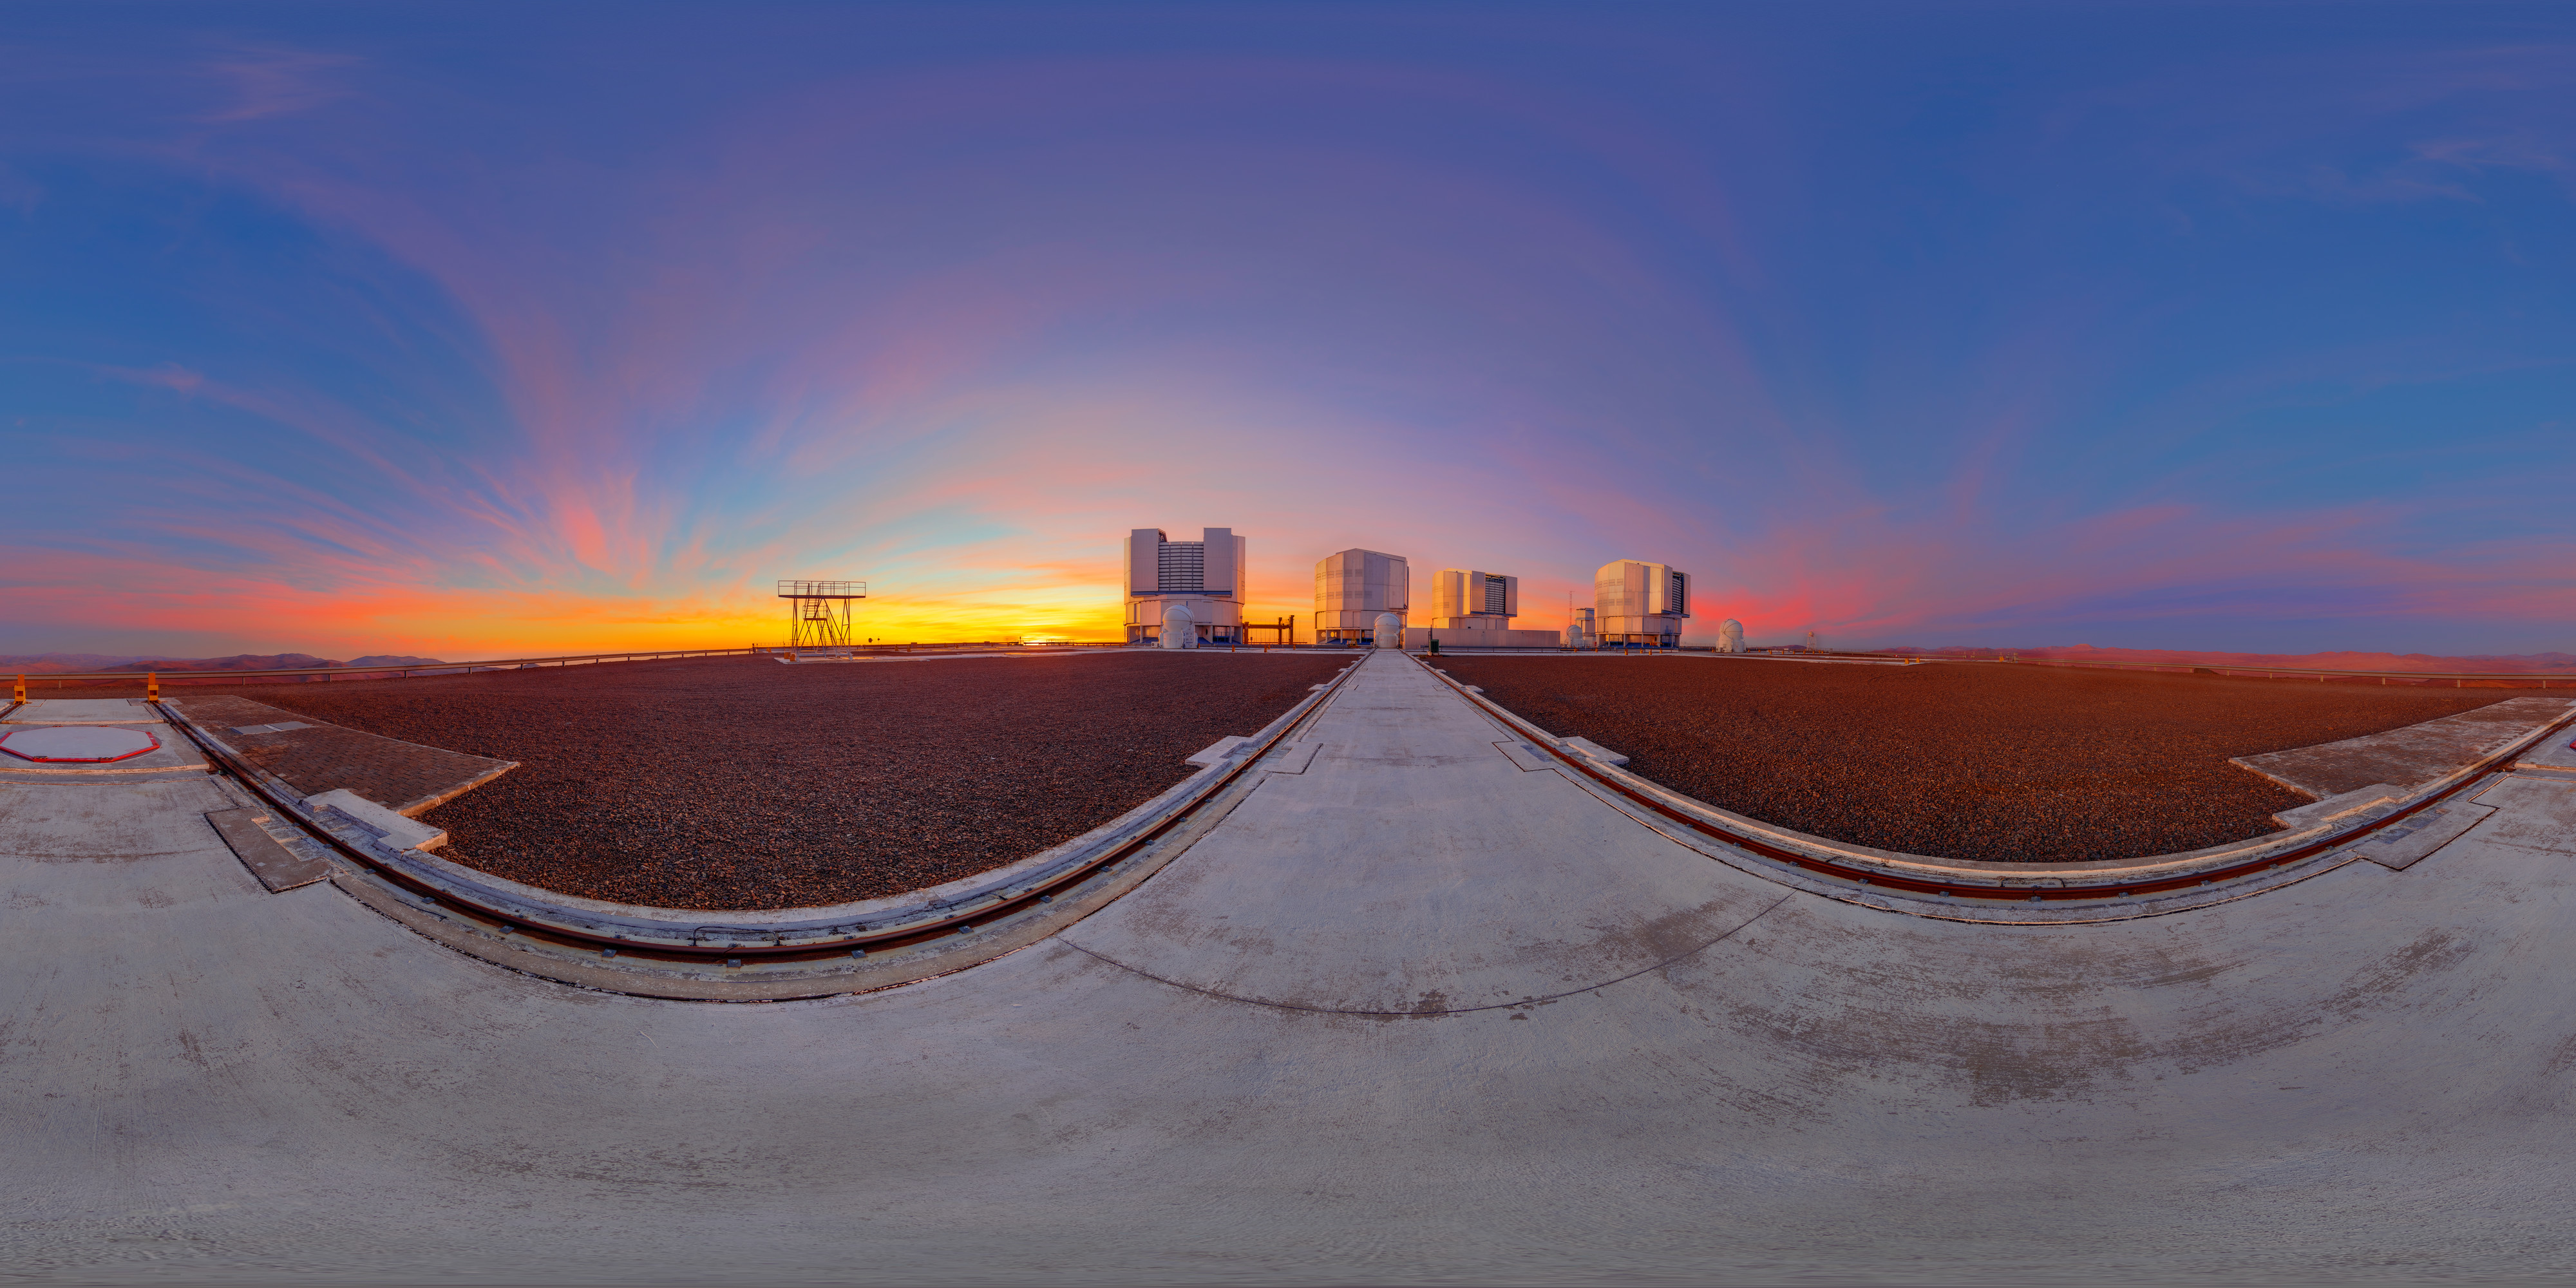

VLT platform at sunset

A 360º panorama of the Very Large Telescope (VLT) platform at sunset on top of Cerro Paranal.

Credit: M. Cabral/ESO